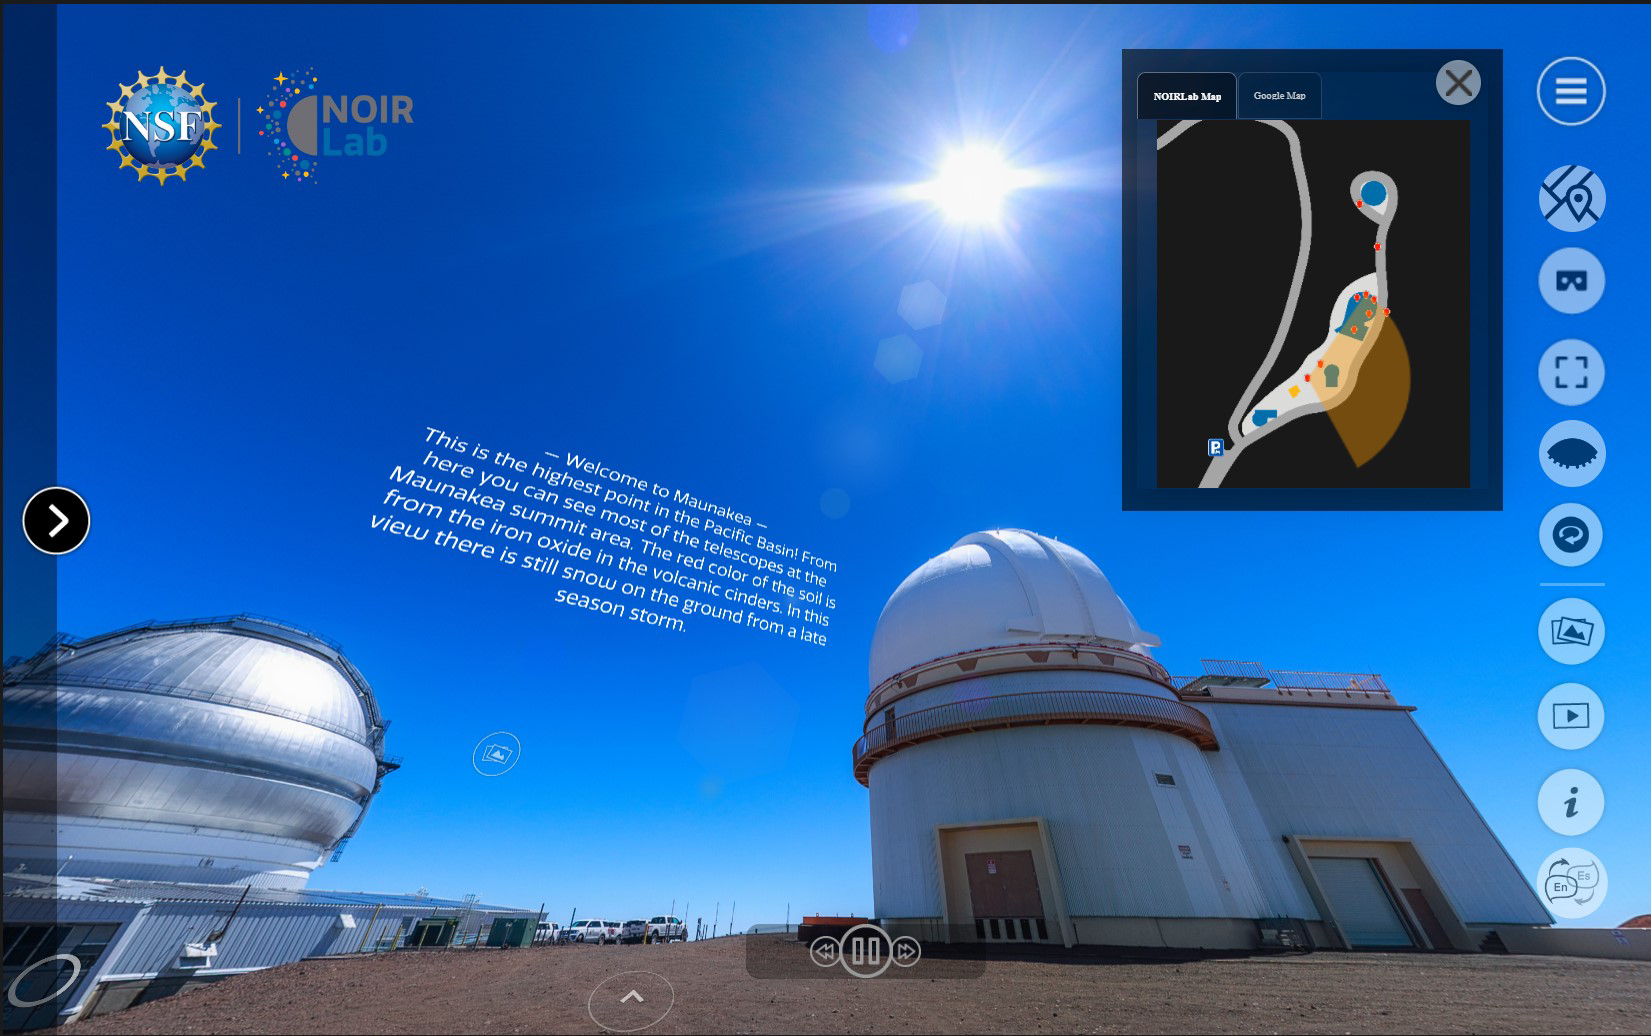

NOIRLab Virtual Tours Version 2

The image shows the interface for NOIRLab's comprehensive collection of Virtual Tours, which give special behind-the-scenes access to the facilities and diverse communities that make astronomy research possible. The entire suite consists of eight different locations, featuring panoramic images from various areas near the summit and base facilities of all our Programs.

Credit: NOIRLab/NSF/AURA